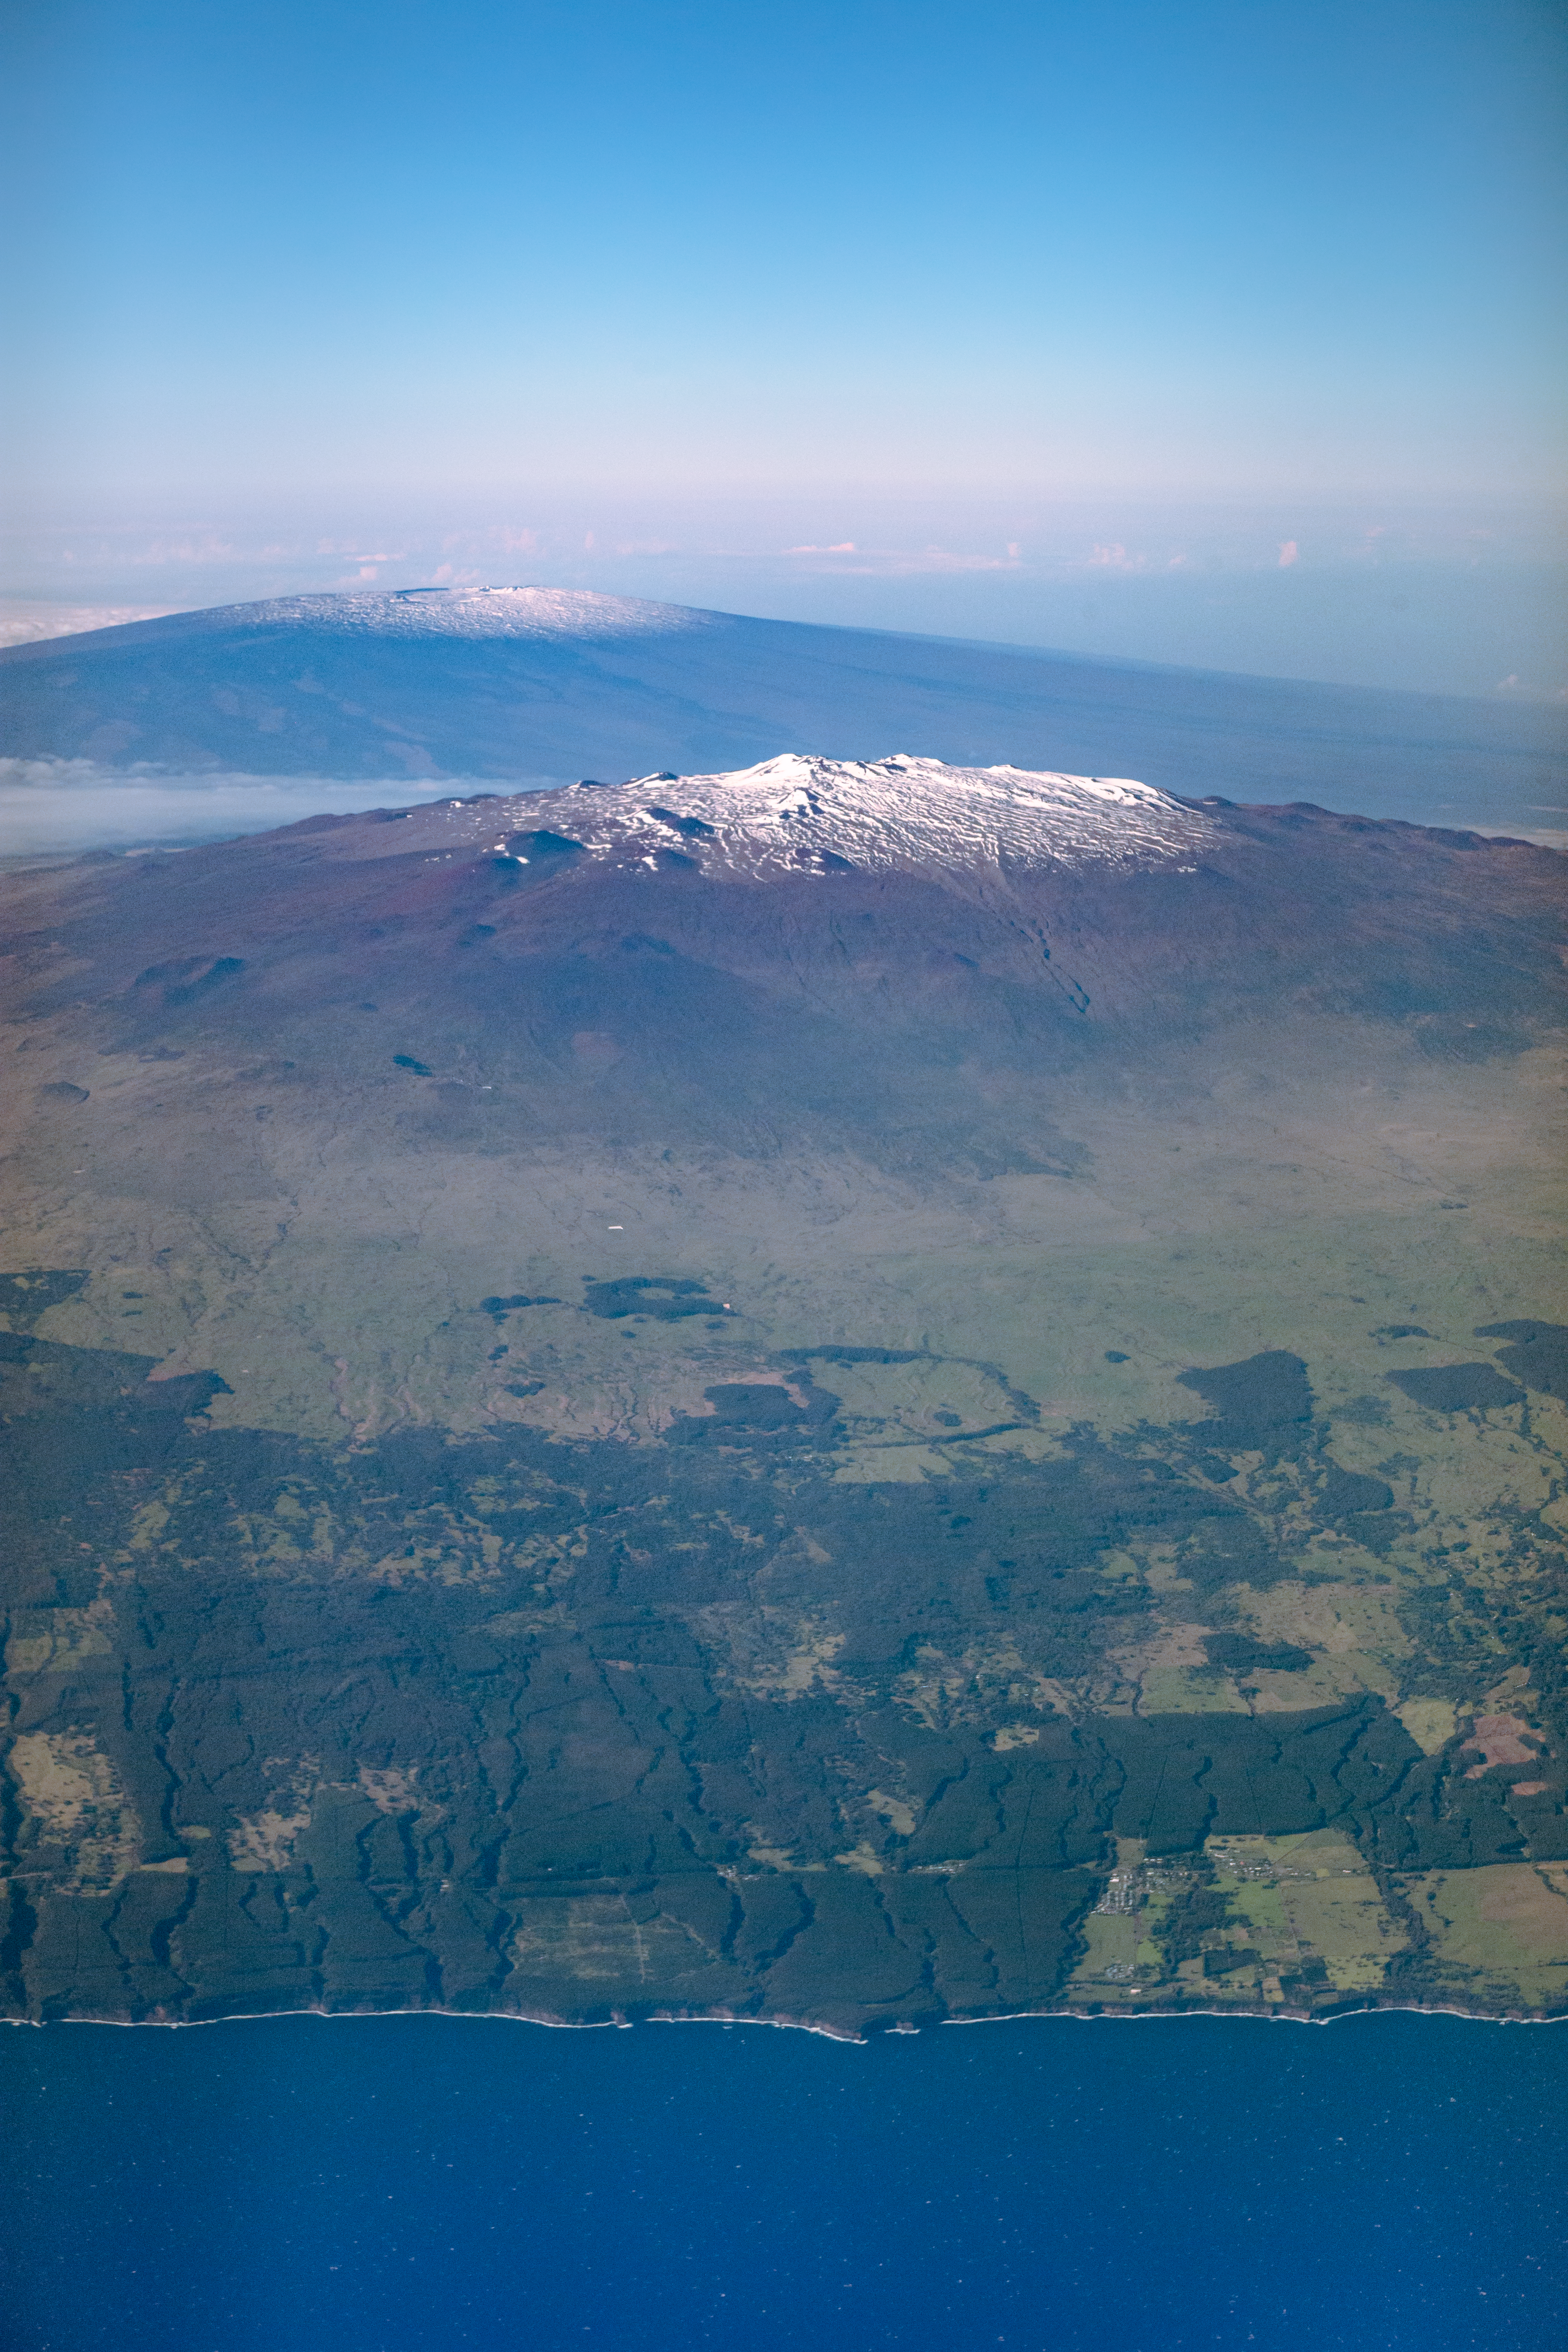

Maunakea and Mauna Loa

Aerial view of Maunakea in the midground, and Maunaloa in the background. The ocean and shore of the Hawai‘i island make up the foreground.

Credit: International Gemini Observatory/NSF NOIRLab/AURA/J. Pollard